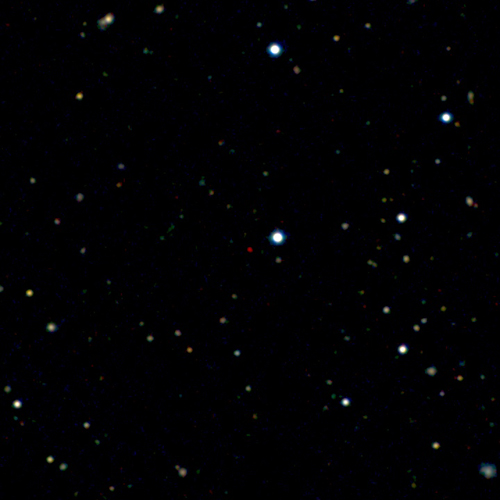

The Most Distant Quasar: Both Headache And Opportunity

Image of the new most distant quasar ULAS J1120+0641. The quasar is the red dot near the center of the image. The picture is a color composite made from images taken with the Liverpool Telescope and the United Kingdom Infrared Telescope. The quasar lies in the constellation Leo, a few degrees from the bright galaxy Messier 66.

Credit: UKIRT/Liverpool Telescope